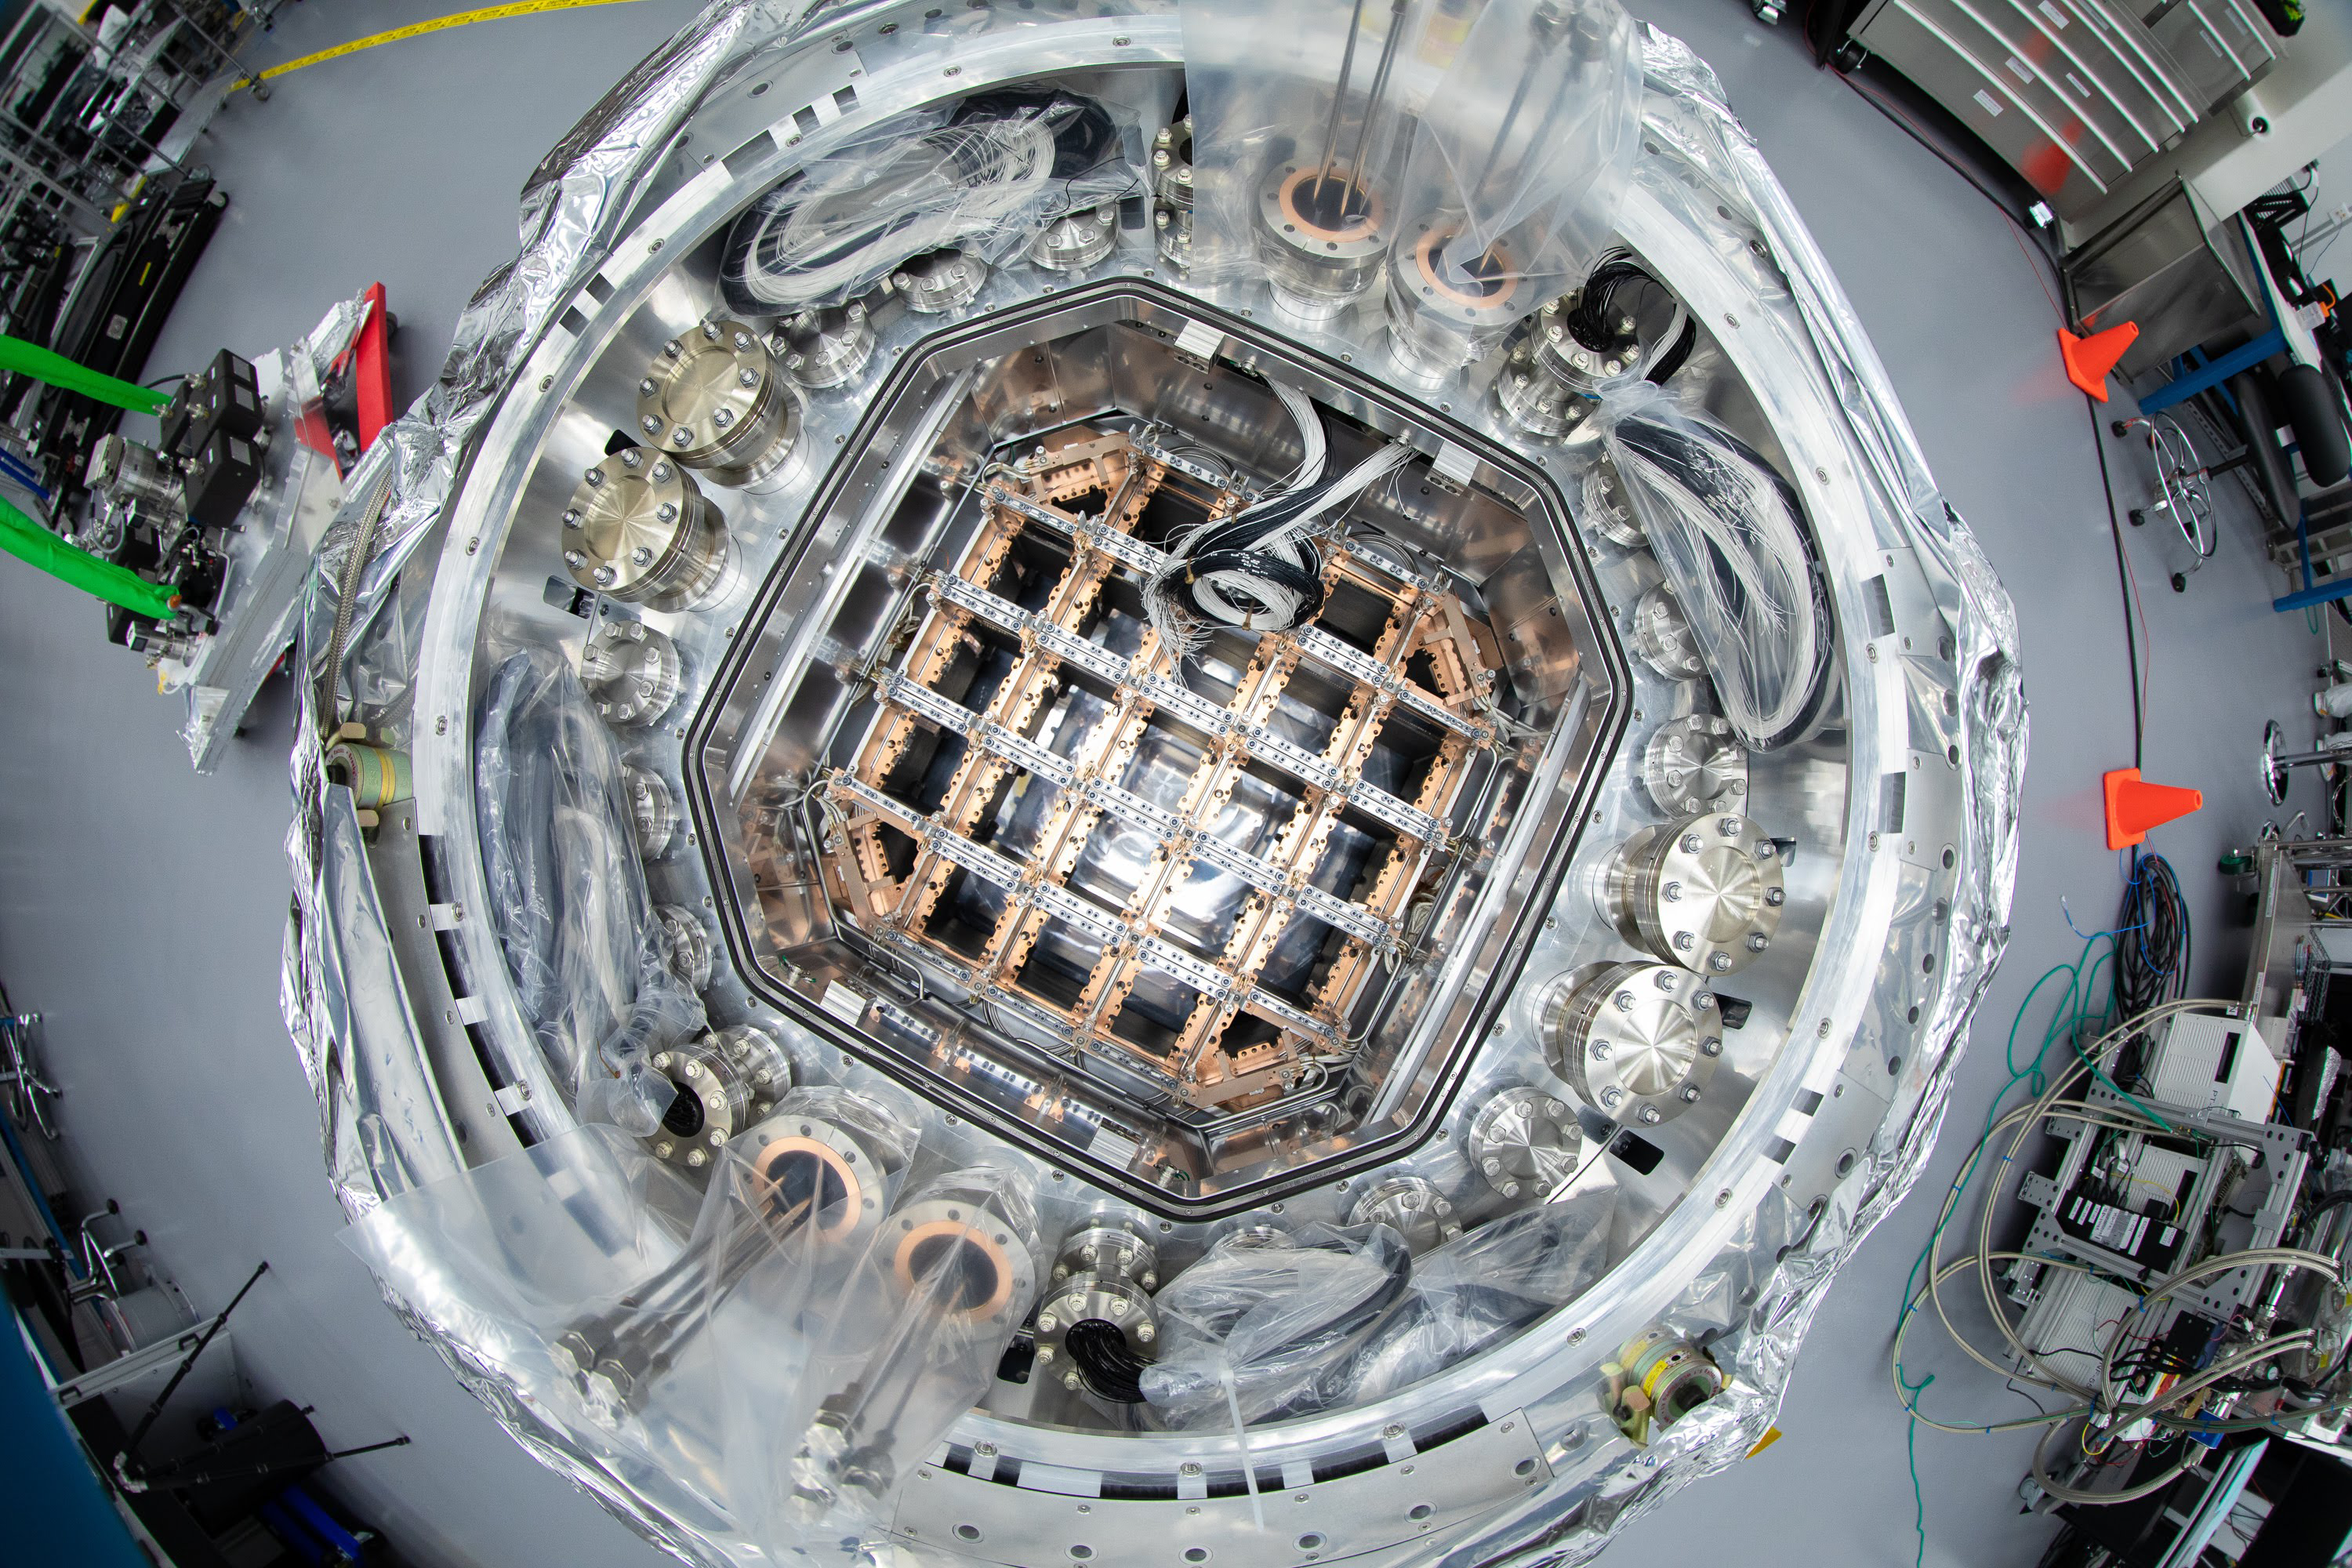

One Cool Camera: LSST’s Cryostat Assembly Completed

Work on the camera for the future Legacy Survey of Space and Time (LSST) has reached a major milestone with the completion and delivery of the camera’s fully integrated cryostat. With 3.2 gigapixels, the LSST camera will be the largest digital camera ever built for ground-based astronomy. It’s being assembled at the Department of Energy’s SLAC National Accelerator Laboratory.

The cryostat provides the optical bench (a silicon carbide grid) that keeps the large 65cm diameter focal plane–composed of 189 CCD imaging sensors–flat to within just a tenth of the width of a human hair, while simultaneously cooling them uniformly to minus 150 degrees Fahrenheit. It also provides cooling for their readout electronics which reside just behind the focal plane. And it maintains all this hardware in a clean, contaminant-free, high-vacuum environment.

With the LSST camera, scientists will be able to capture images of the entire Southern sky every few days for a period of 10 years, producing petabytes of unprecedented astrophysical data.

The cryostat is now located in the LSST Camera clean room at SLAC, where it’s undergoing vacuum testing. When completed, the camera will be shipped to its final home on a mountaintop in Chile.

Credit: SLAC National Accelerator Laboratory